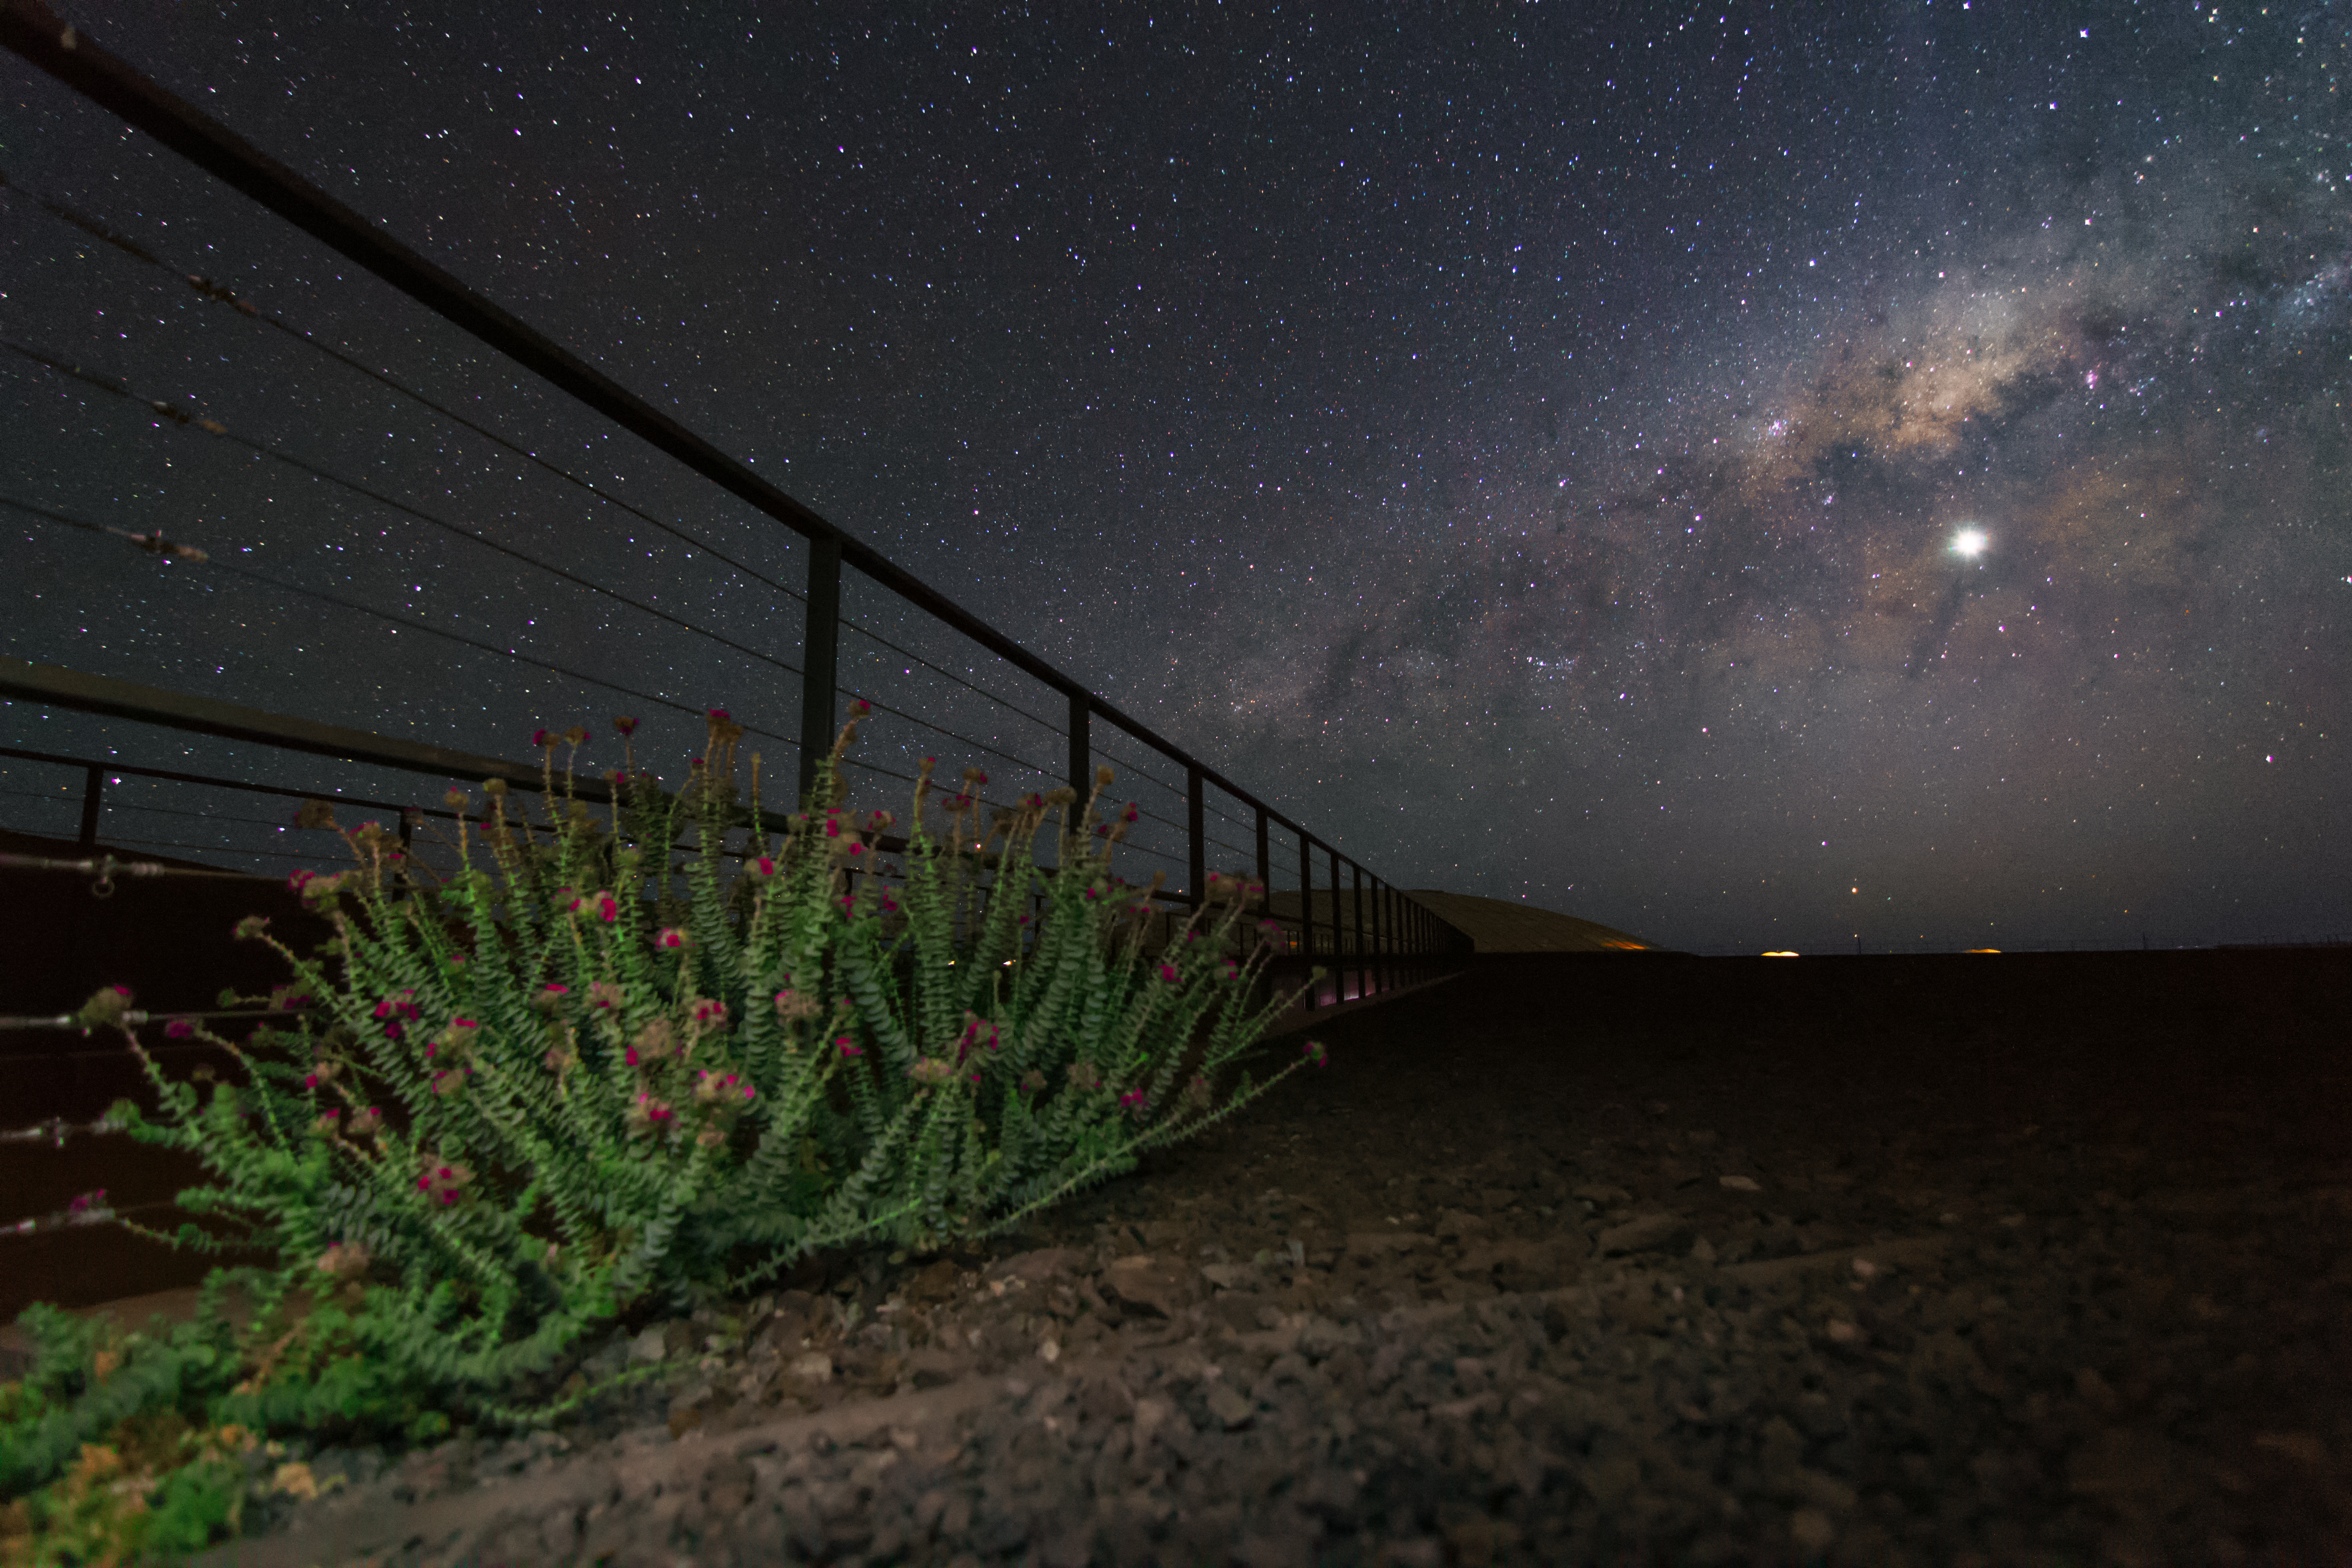

The Milky Way above the Atacama Desert

This image shows the rich night sky of the Atacama desert with the Milky Way hovering above the horizon. In the foreground a small bush shows that the desert is not devoid of all flora.

Credit: ESO/J. Girard (djulik.com)